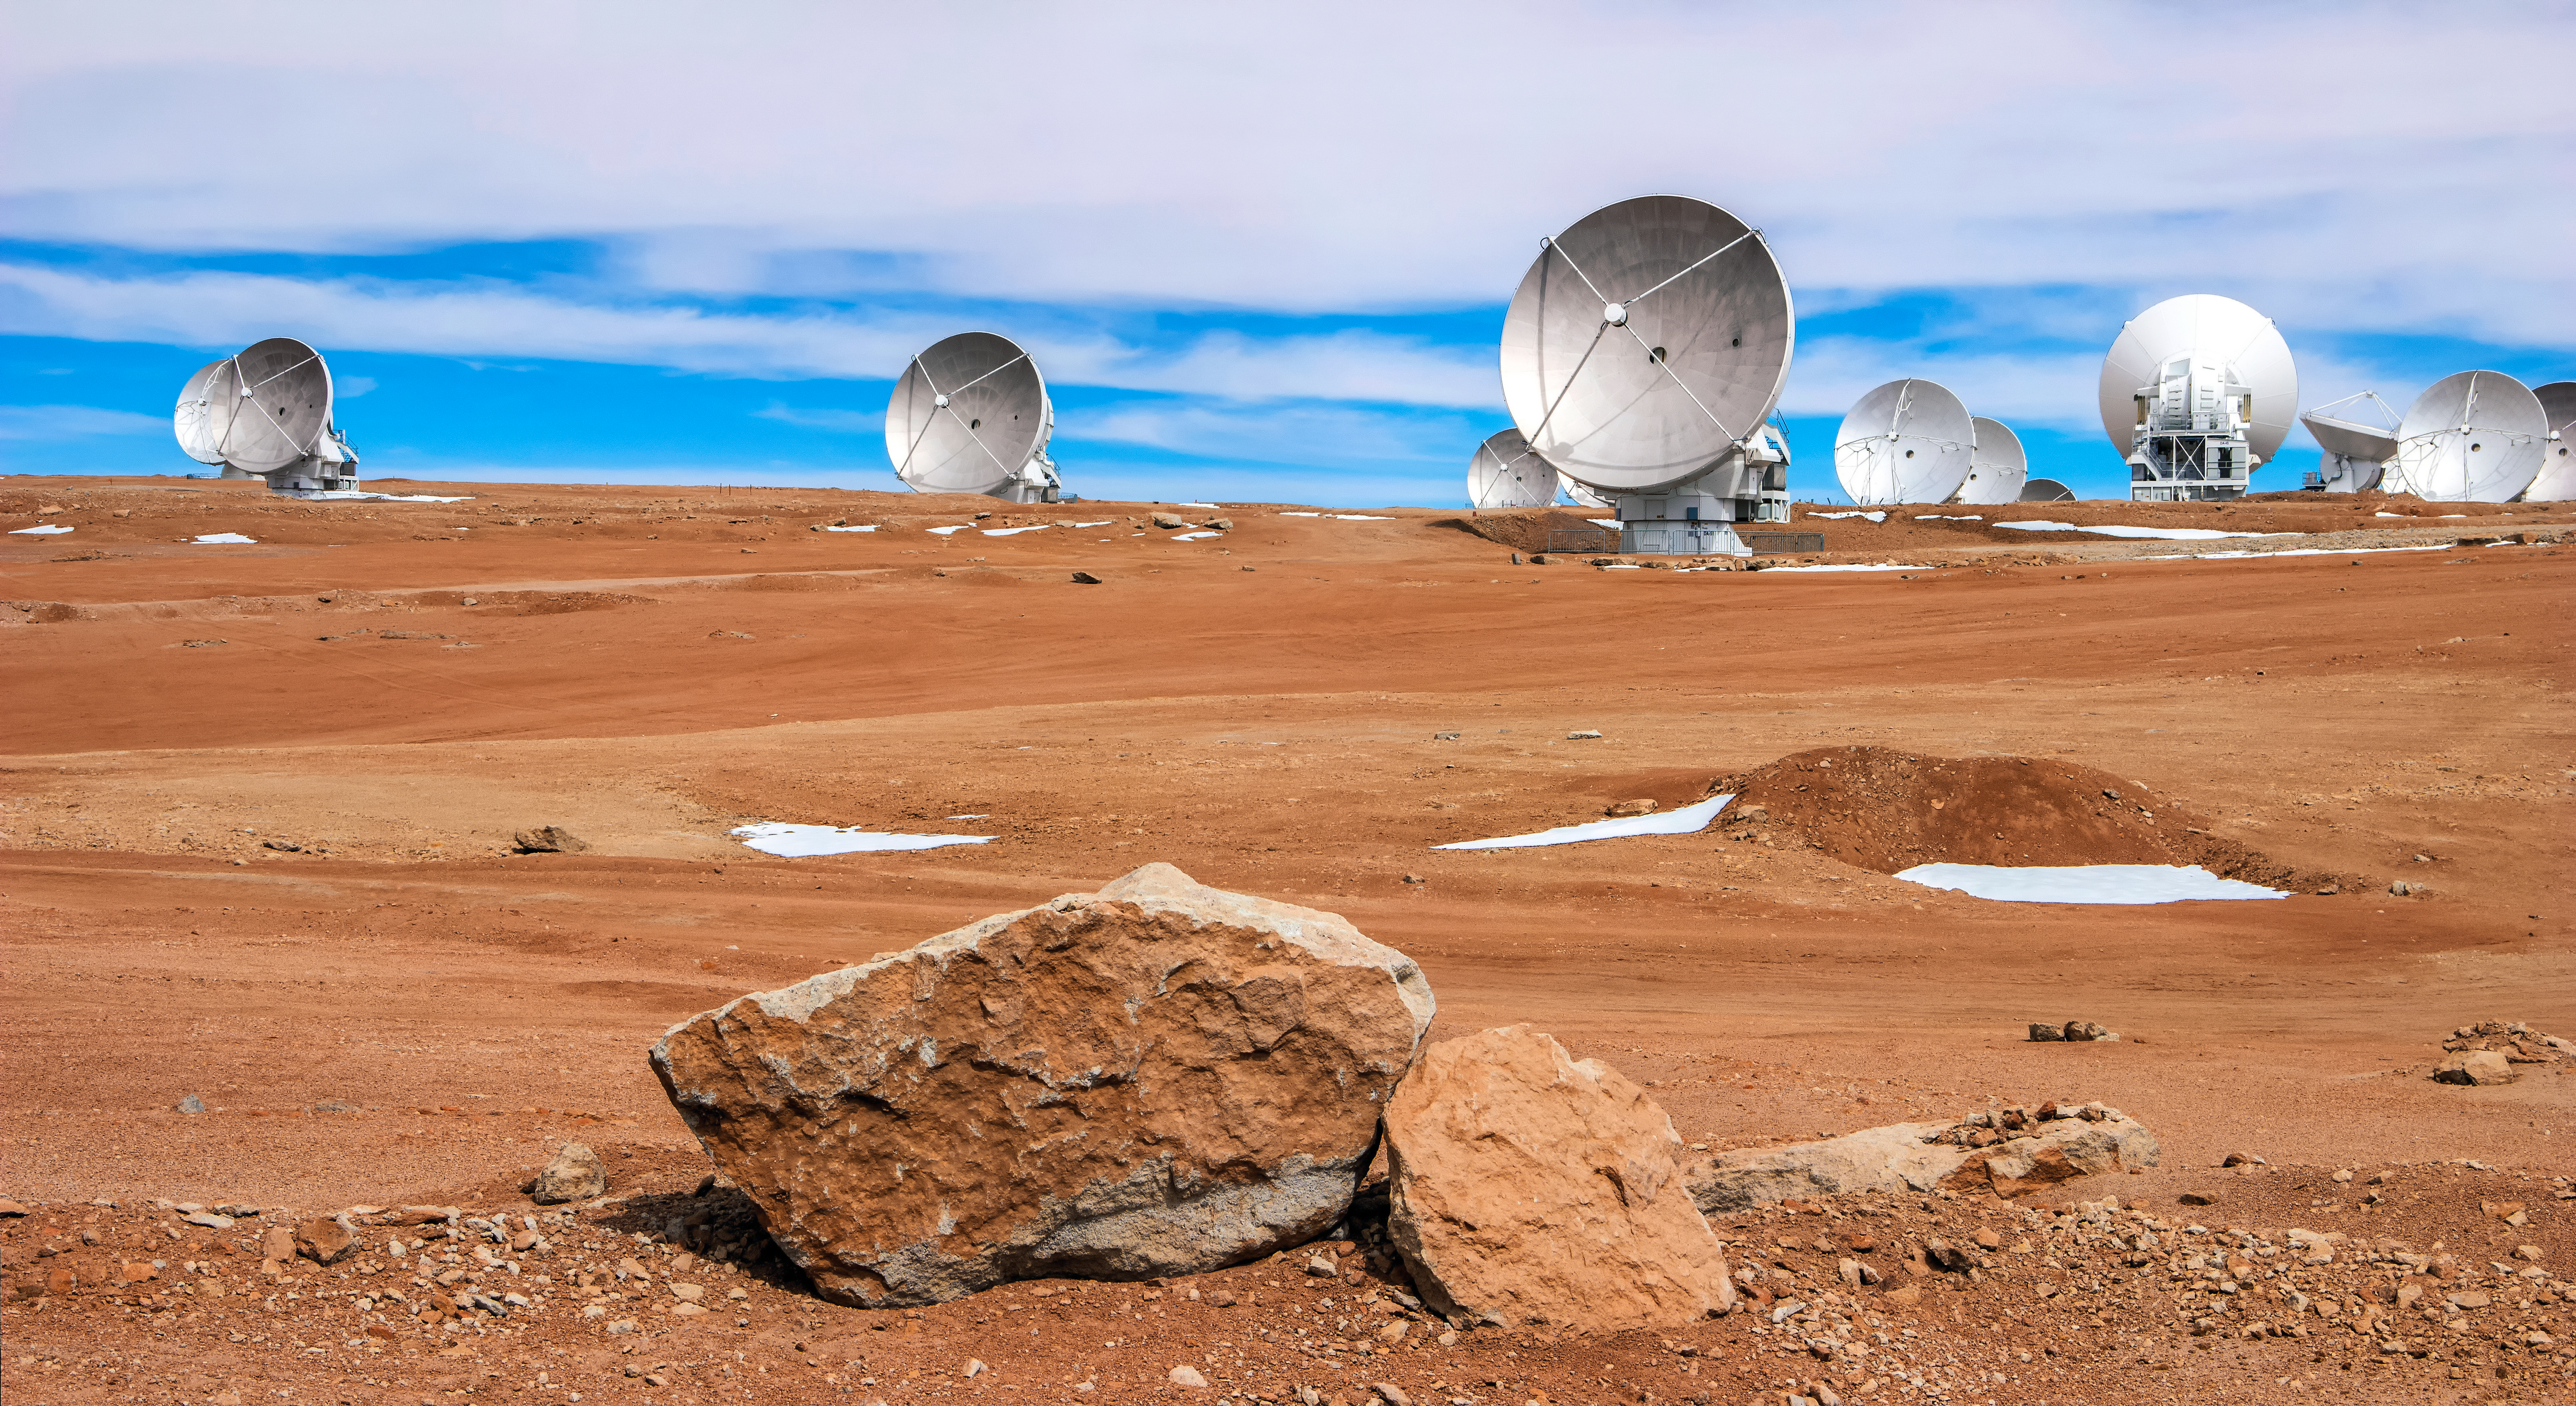

ALMA atop the Chajnantor plateau

A selection of the many radio telescopes that comprise the Atacama Large Millimeter/submillimeter Array (ALMA) are pictured atop the rugged Chajnantor Plateau in northern Chile, where the facility is located.

Credit: D. Schreiner and S. Degezelle/ESO